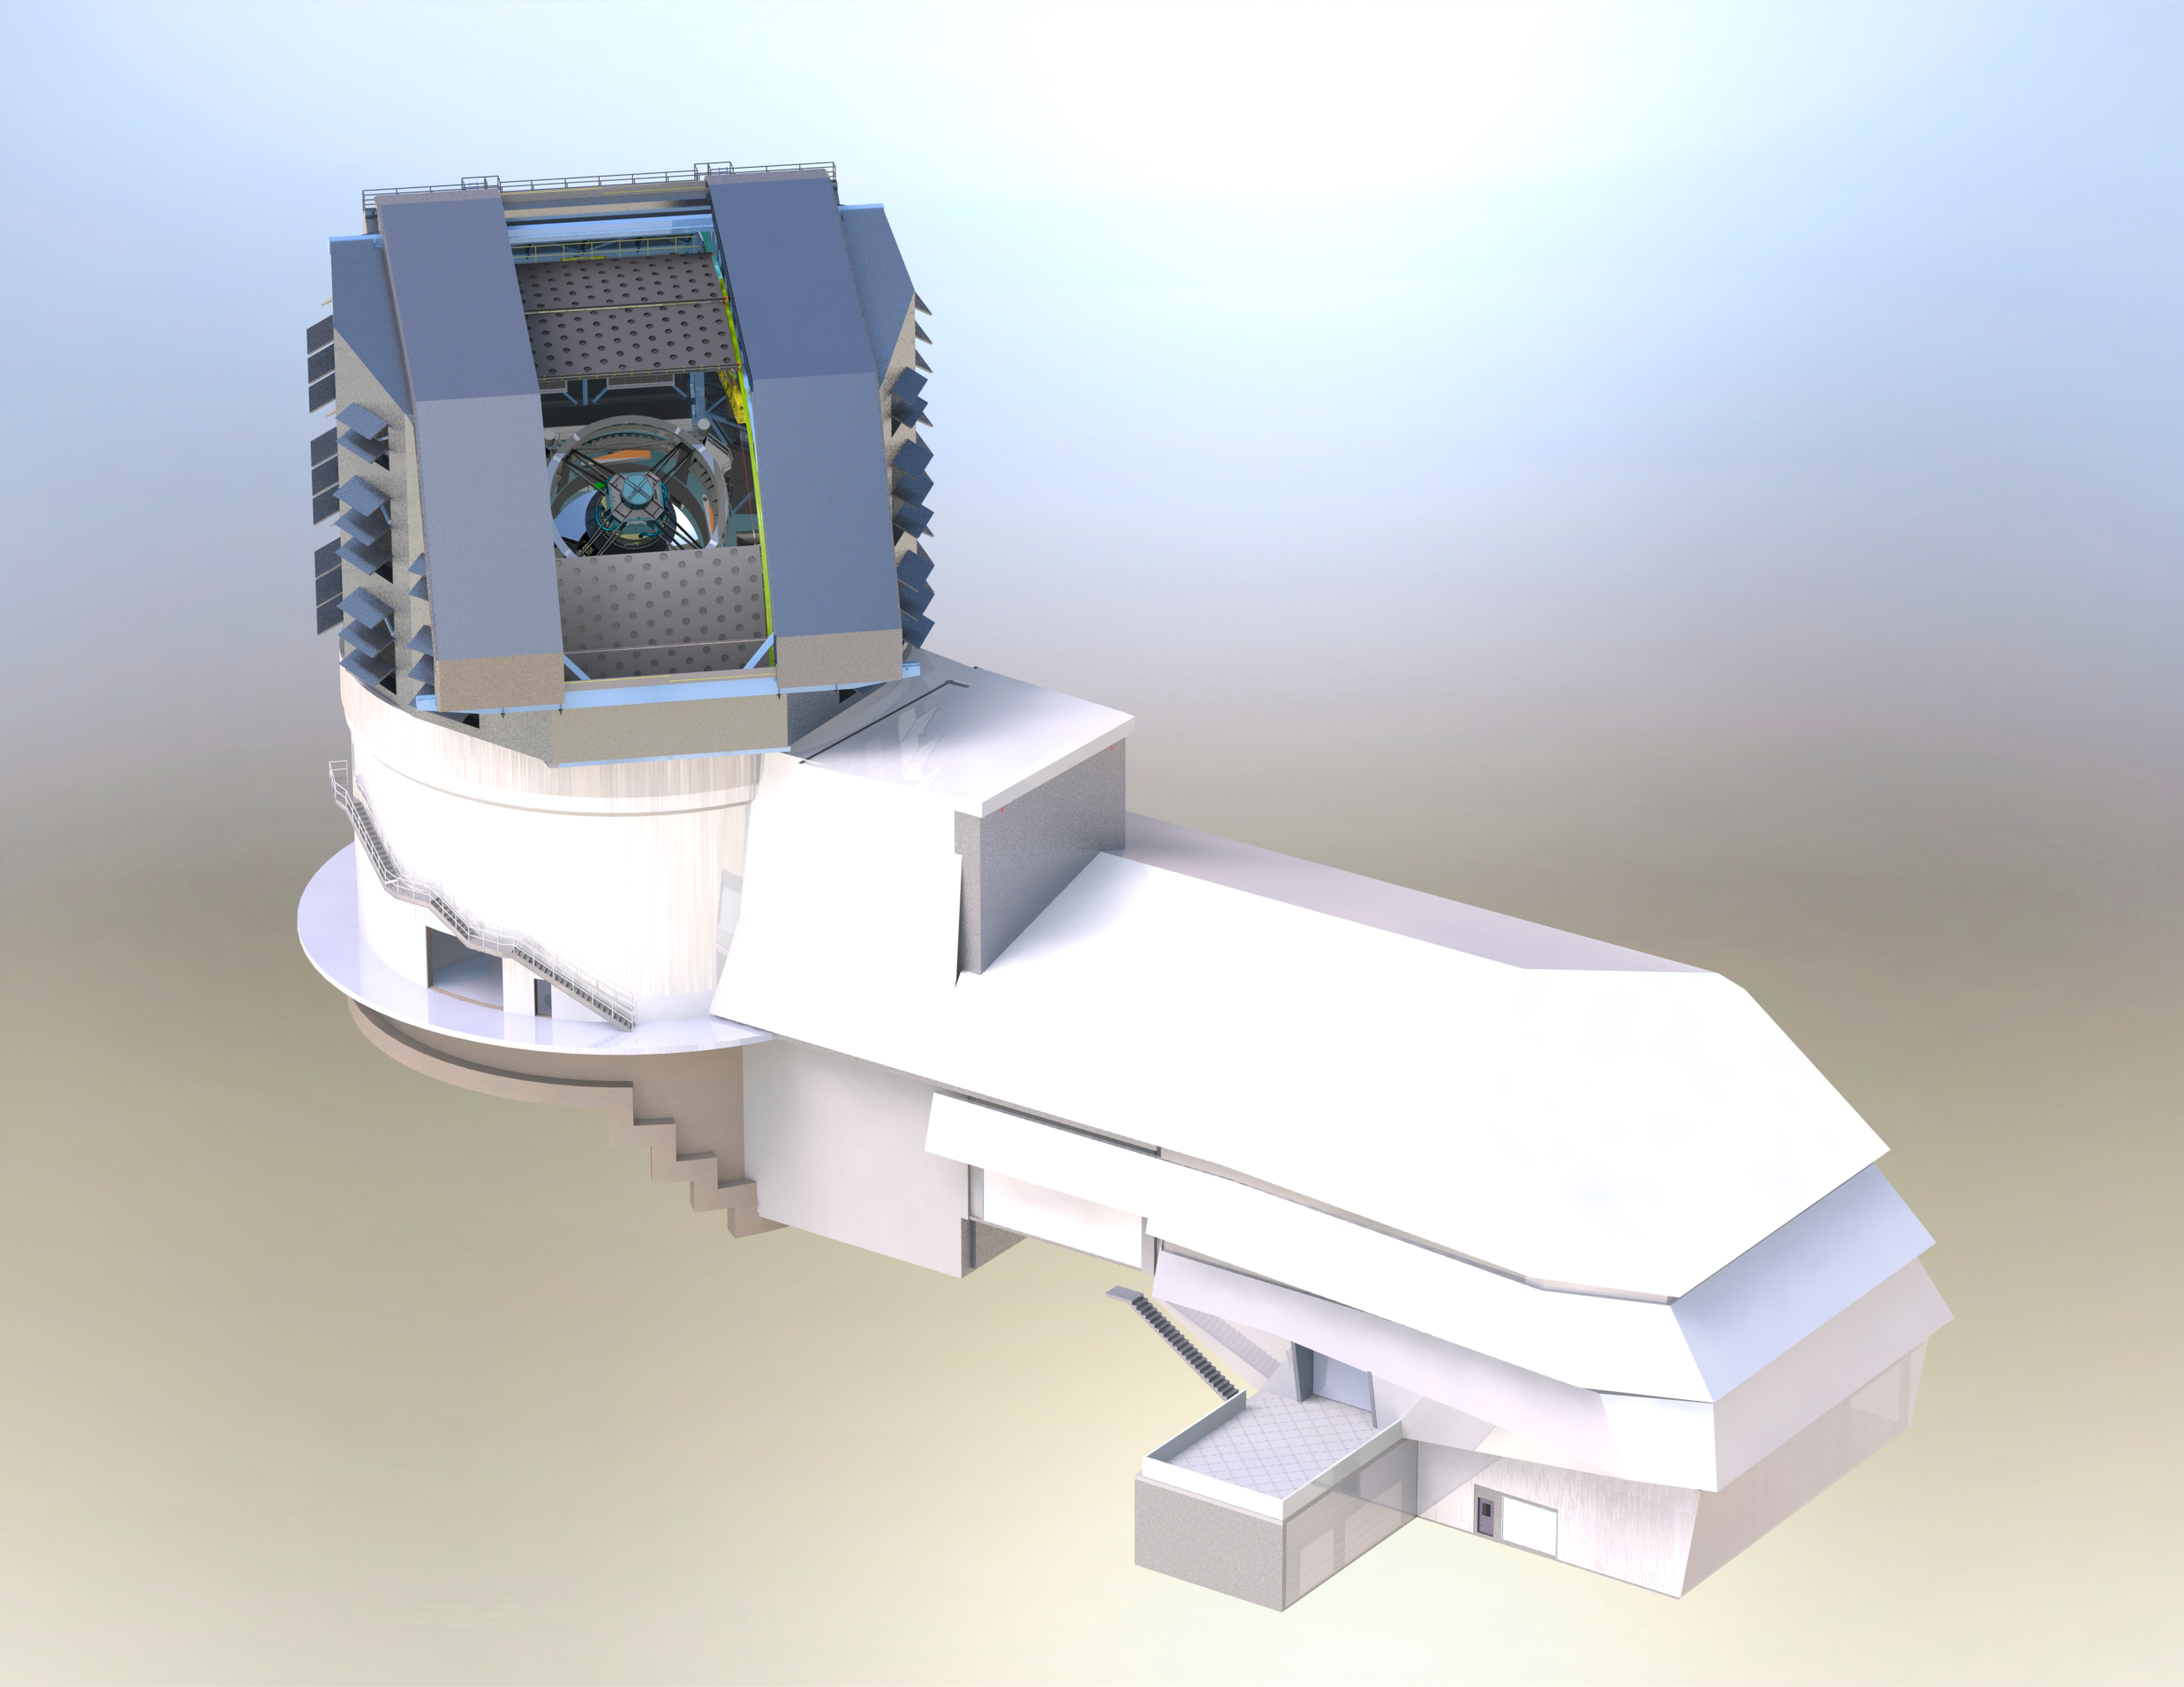

Facility Render

High resolution render of the facility model.

Credit: Rubin Observatory/J. Andrew